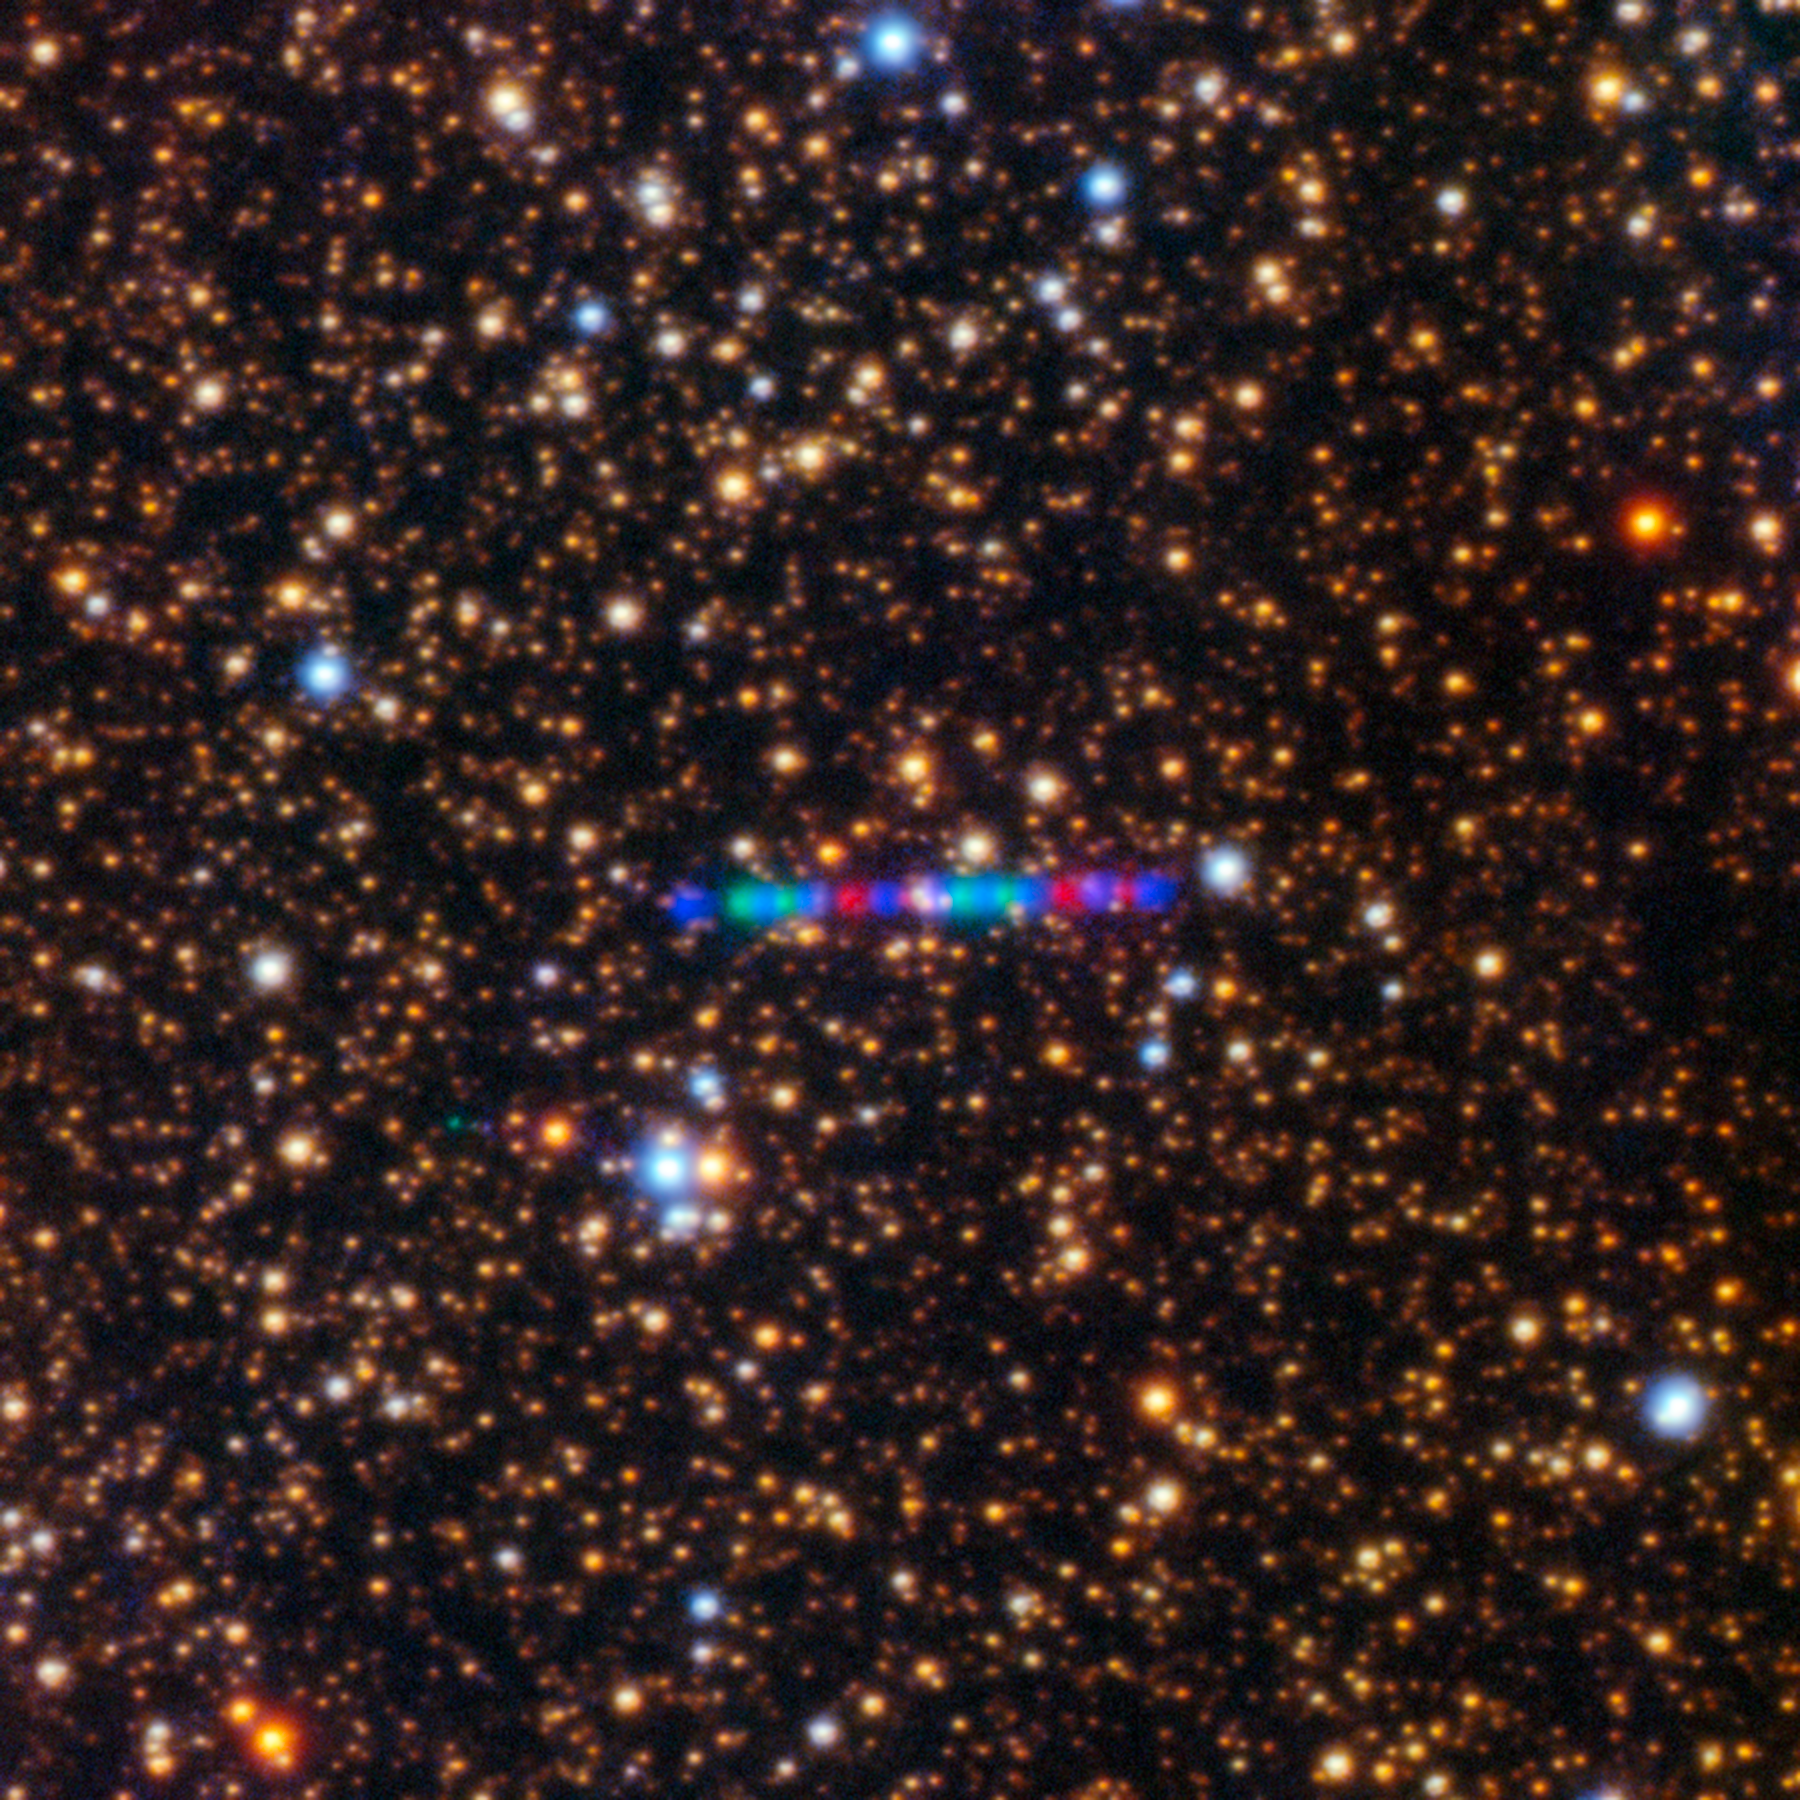

Comet 3I/ATLAS Seen With Gemini North

Comet 3I/ATLAS streaks across a dense star field in this image captured by the Gemini North telescope's Gemini Multi-Object Spectrograph (GMOS-N). The left panel captures the comet’s colorful trail as it moves through the Solar System. The image was composed of exposures taken through three filters, shown here as red, green, and blue. See a close-up image of the comet here.

Credit: International Gemini Observatory/NOIRLab/NSF/AURA/K. Meech (IfA/U. Hawaii)Image Processing: Jen Miller & Mahdi Zamani (NSF NOIRLab)